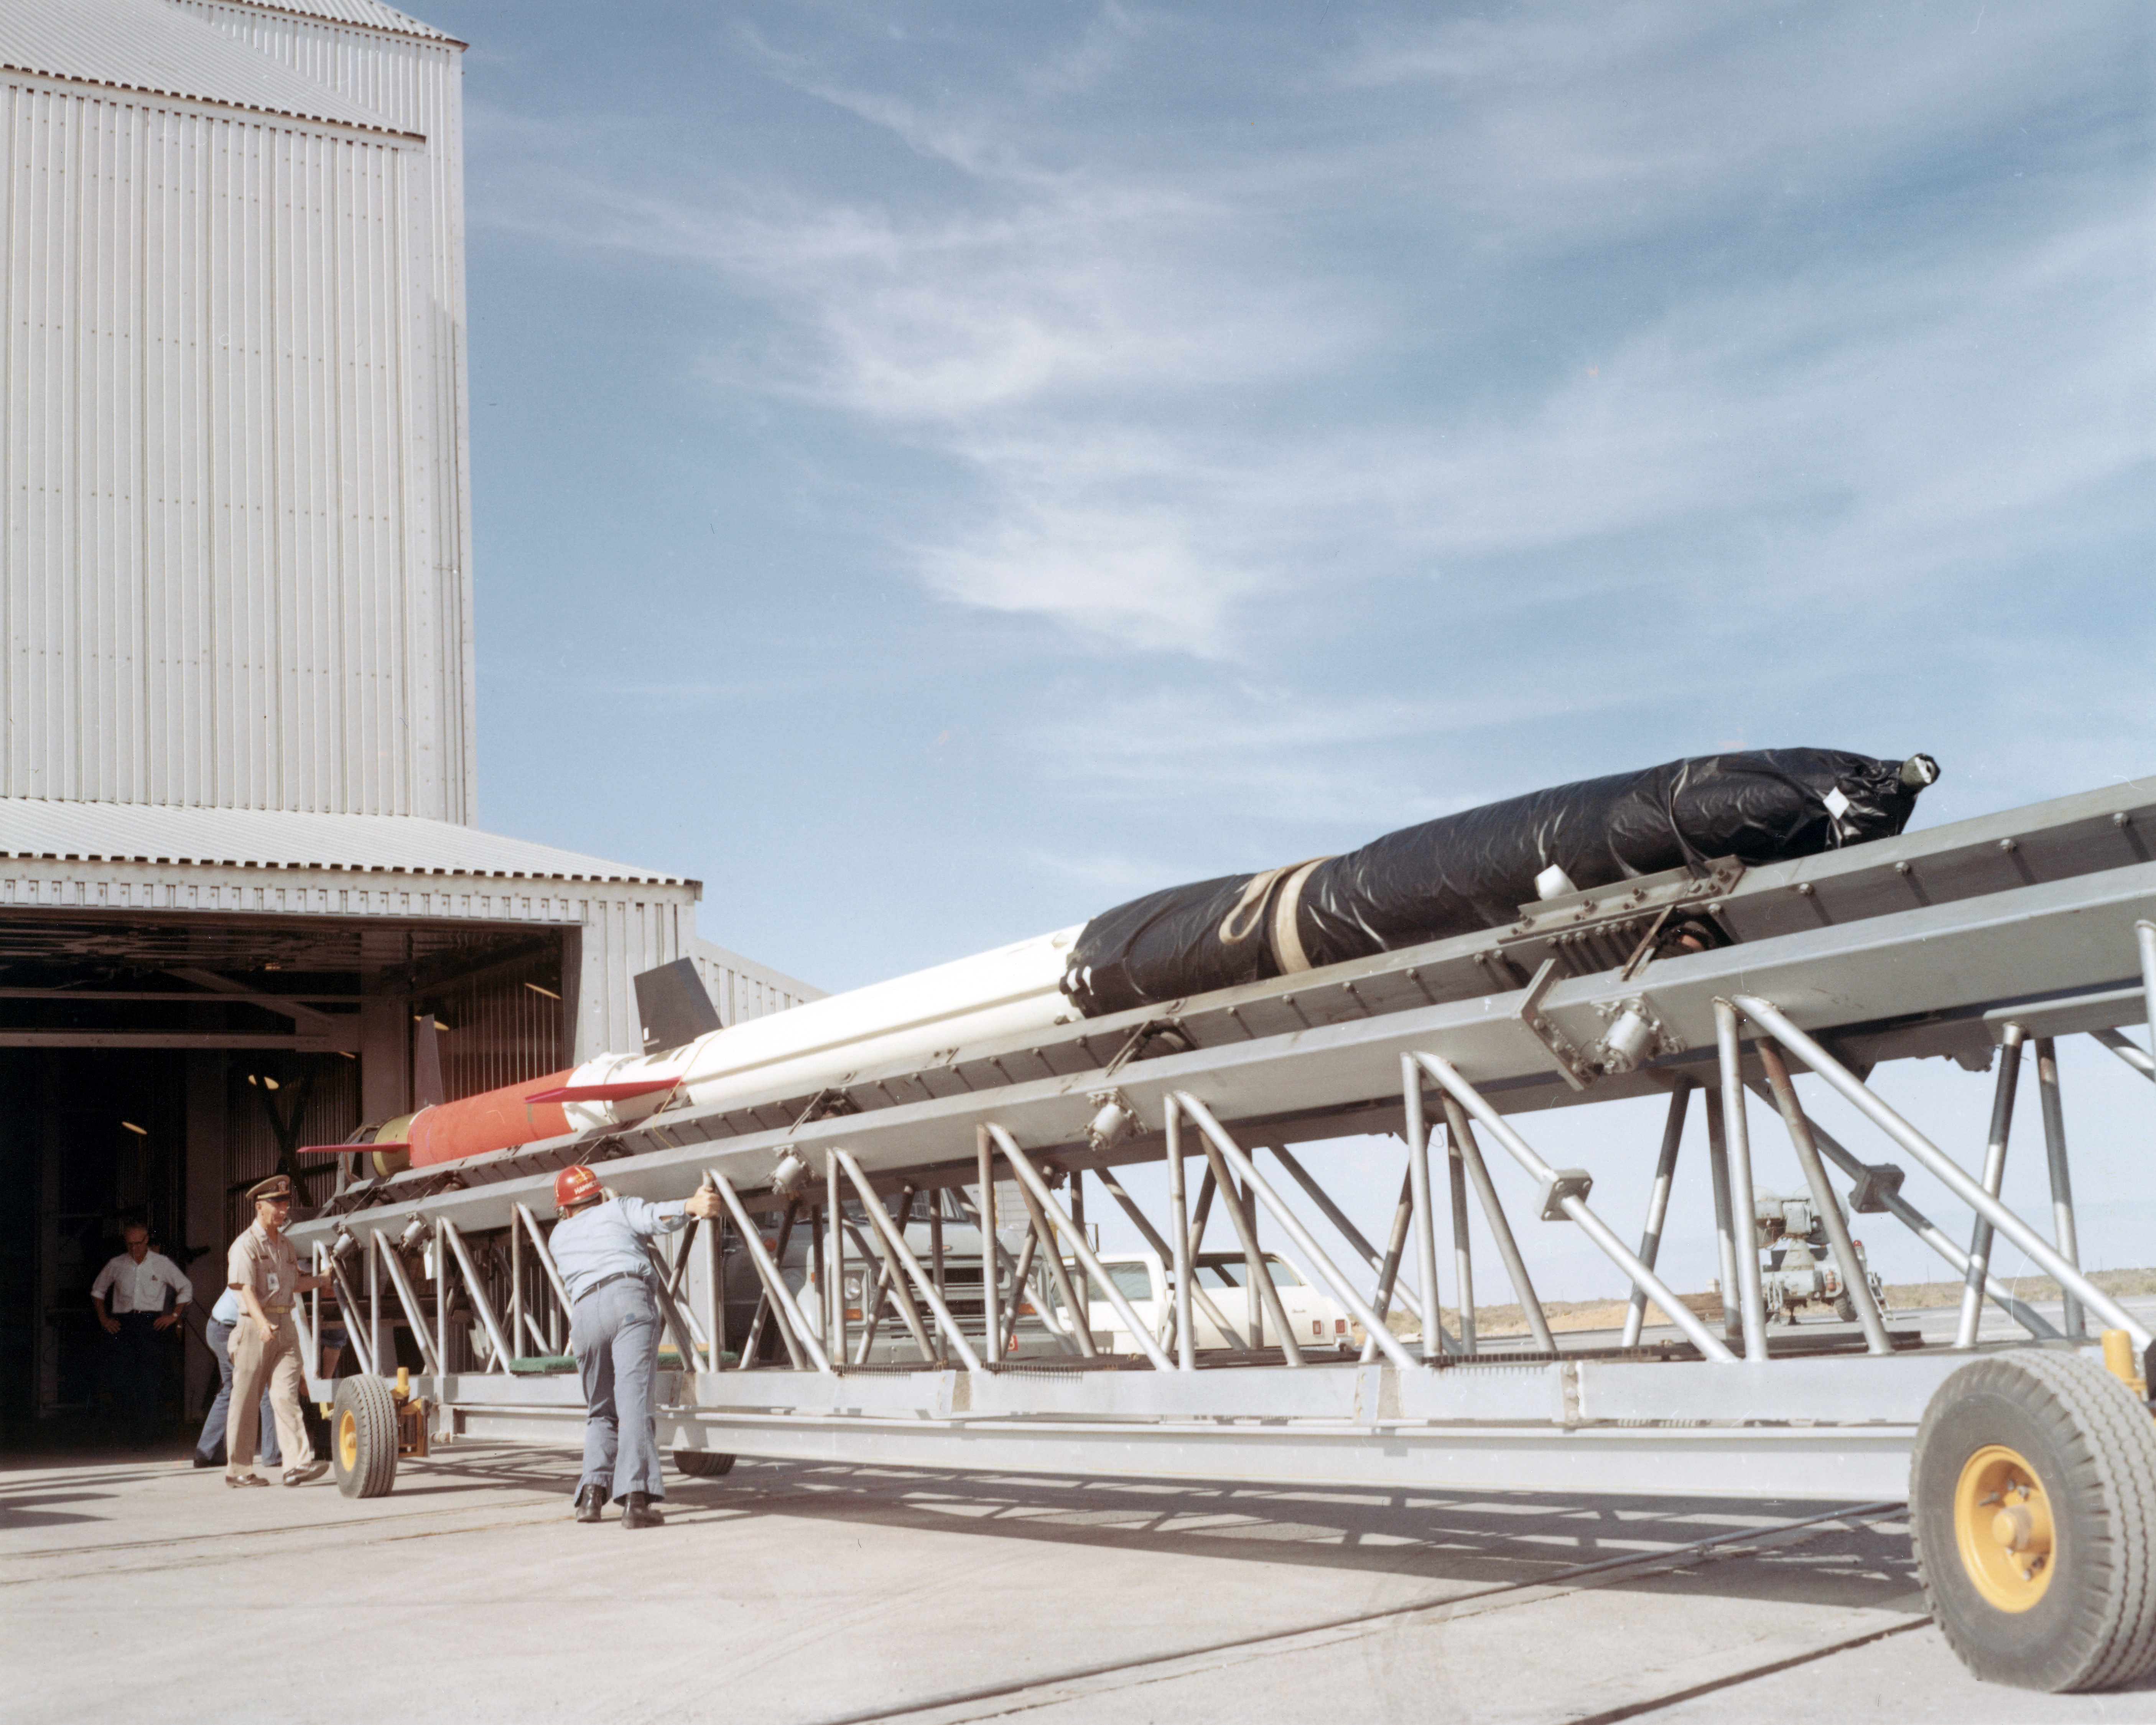

Kitt Peak Rocket Program Flight 3.3

This image shows the Aerobee 170-4 M1 rocket launched by Kitt Peak at White Sands Missile Range on 24 April 1970. This was flight 3.3, which had science goals of measuring the X-ray spectrum of Sco X-1 using crystal spectrometers and proportional counters.

Scientists gathered excellent data from this launch, and all systems, including the rocket, guidance, telemetry, and recovery, worked well.

The original negative of this image is stored at NOIRLab Headquarters in Tucson, Arizona. This image is part of NSF NOIRLab’s historical archives.

Credit: KPNO/NOIRLab/NSF/AURA